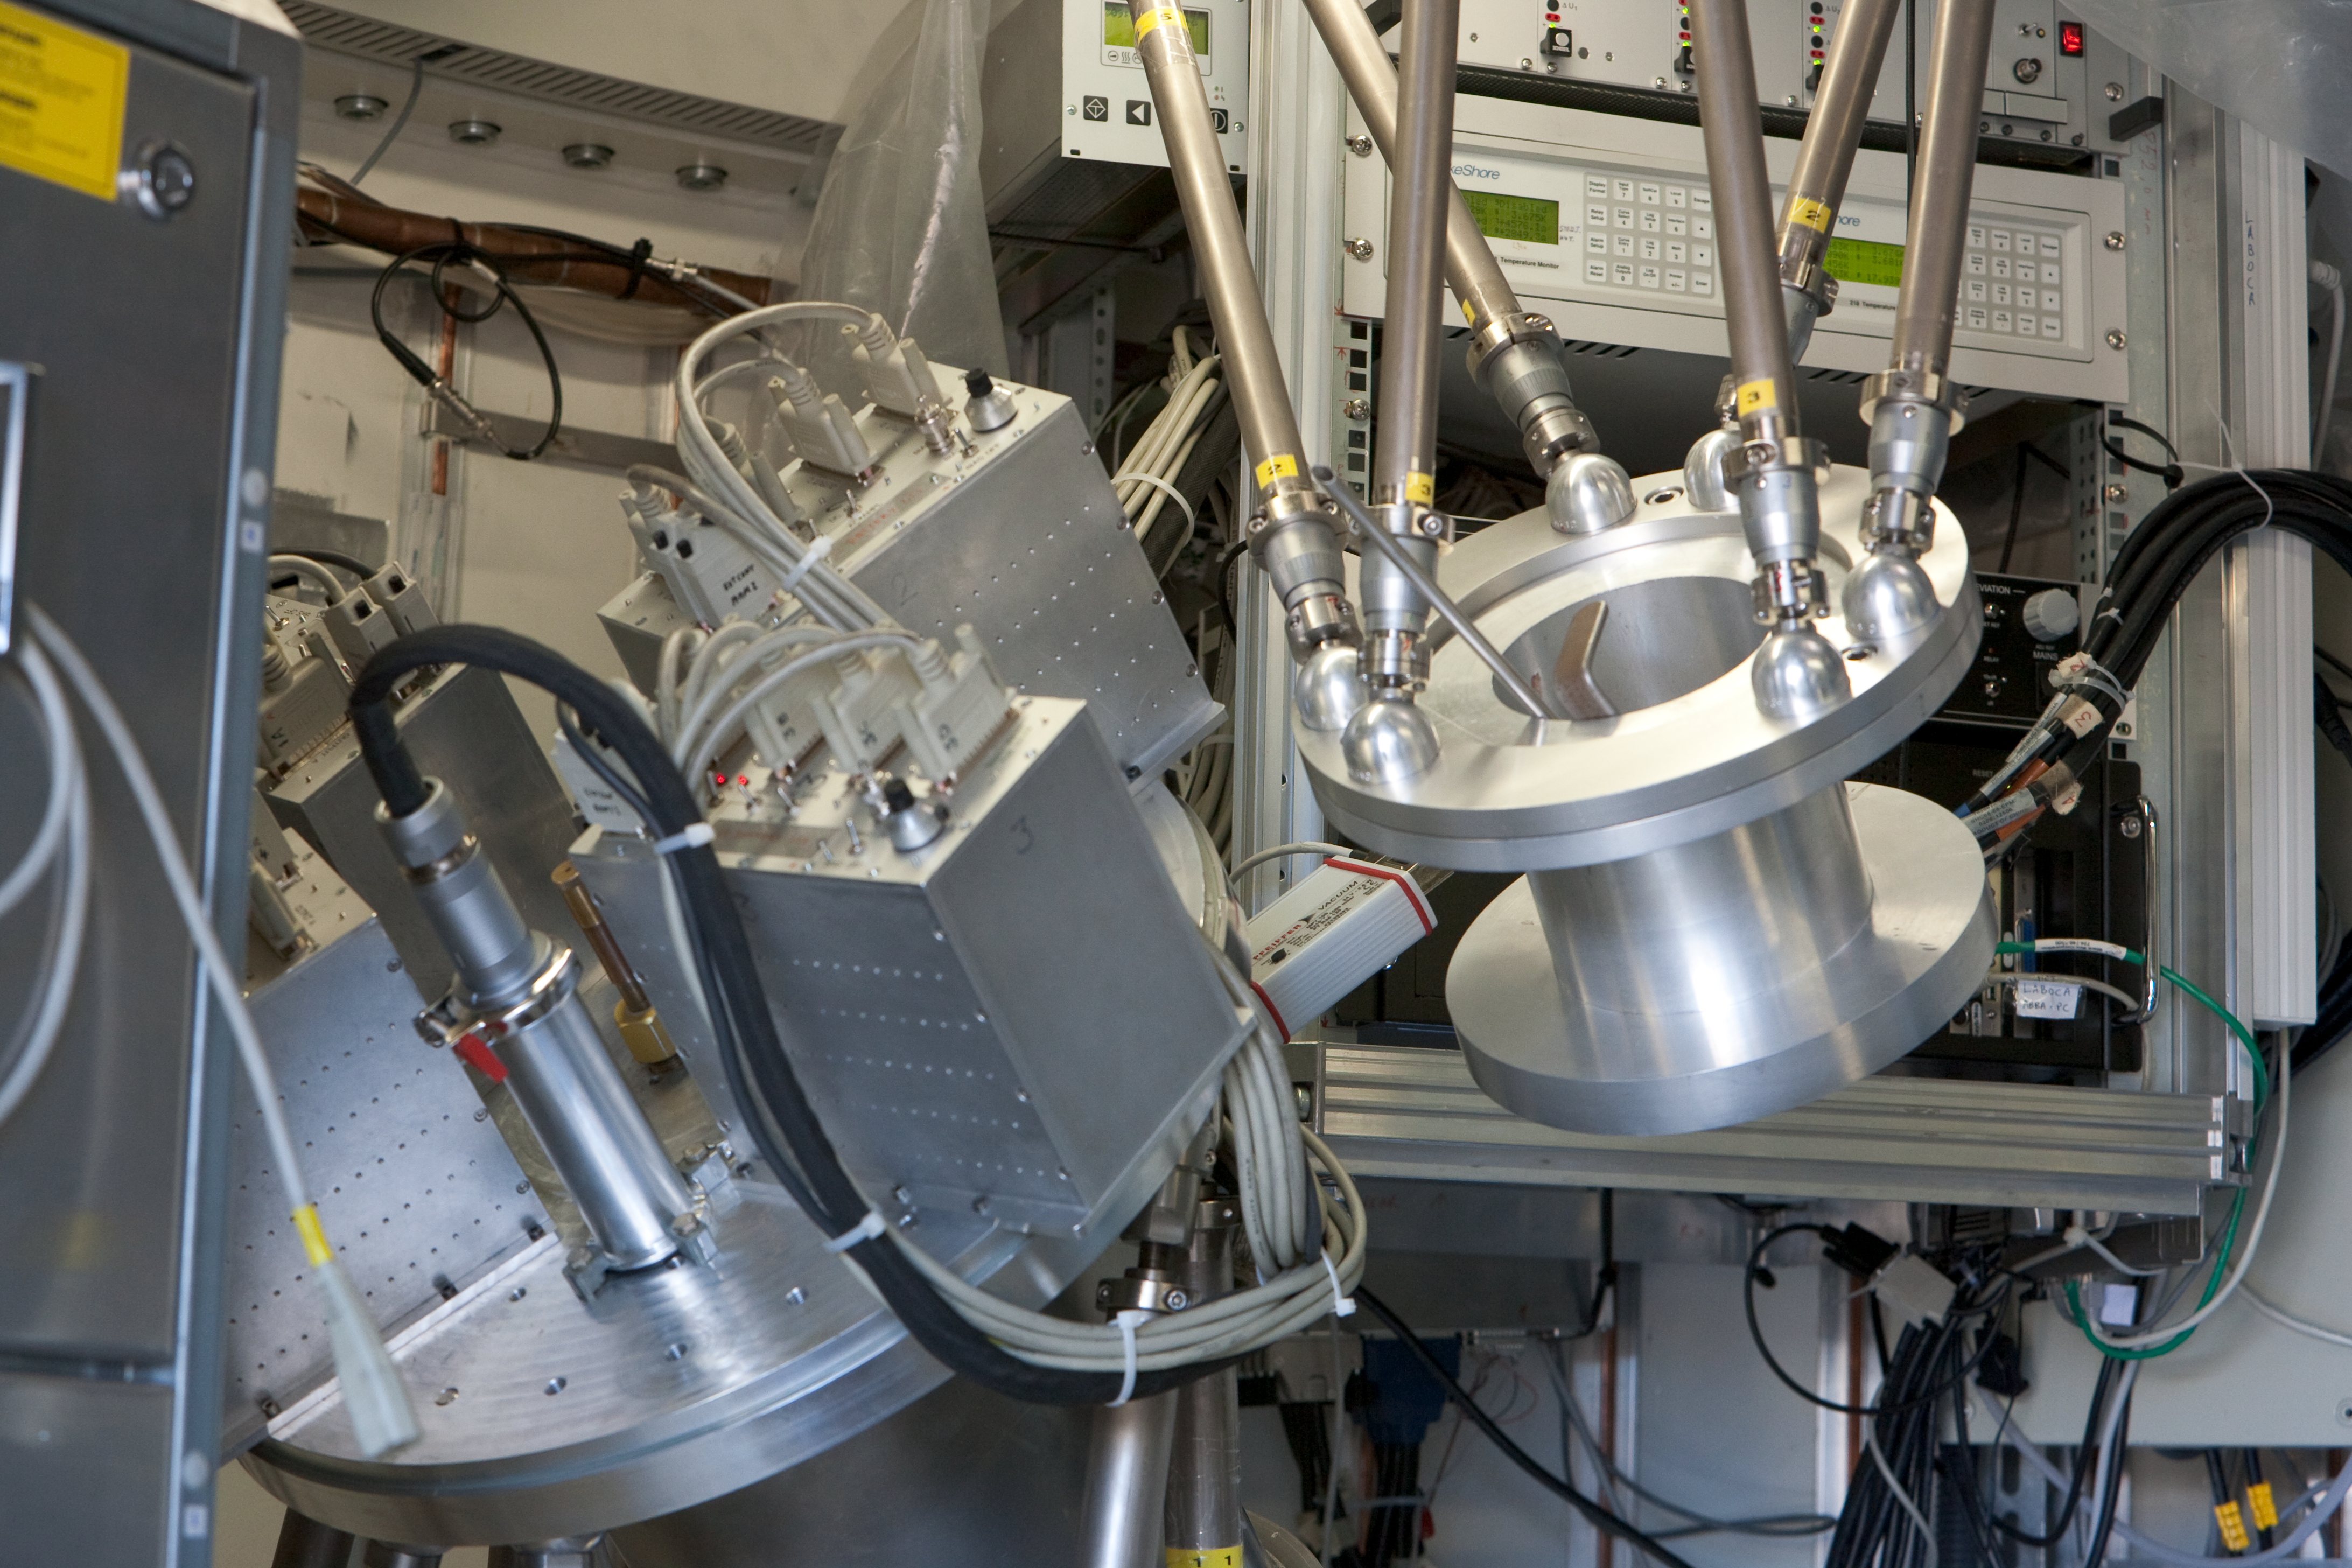

APEX LABOCA

The LABOCA Camera installed on the APEX telescope at the 5100m high Chajnantor site in Chile. LABOCA is a 'thermometer camera' with 295 detectors and a field of view of 11.4 arcmin. This image was obtained in March 2009. (M6)

Credit: ESO